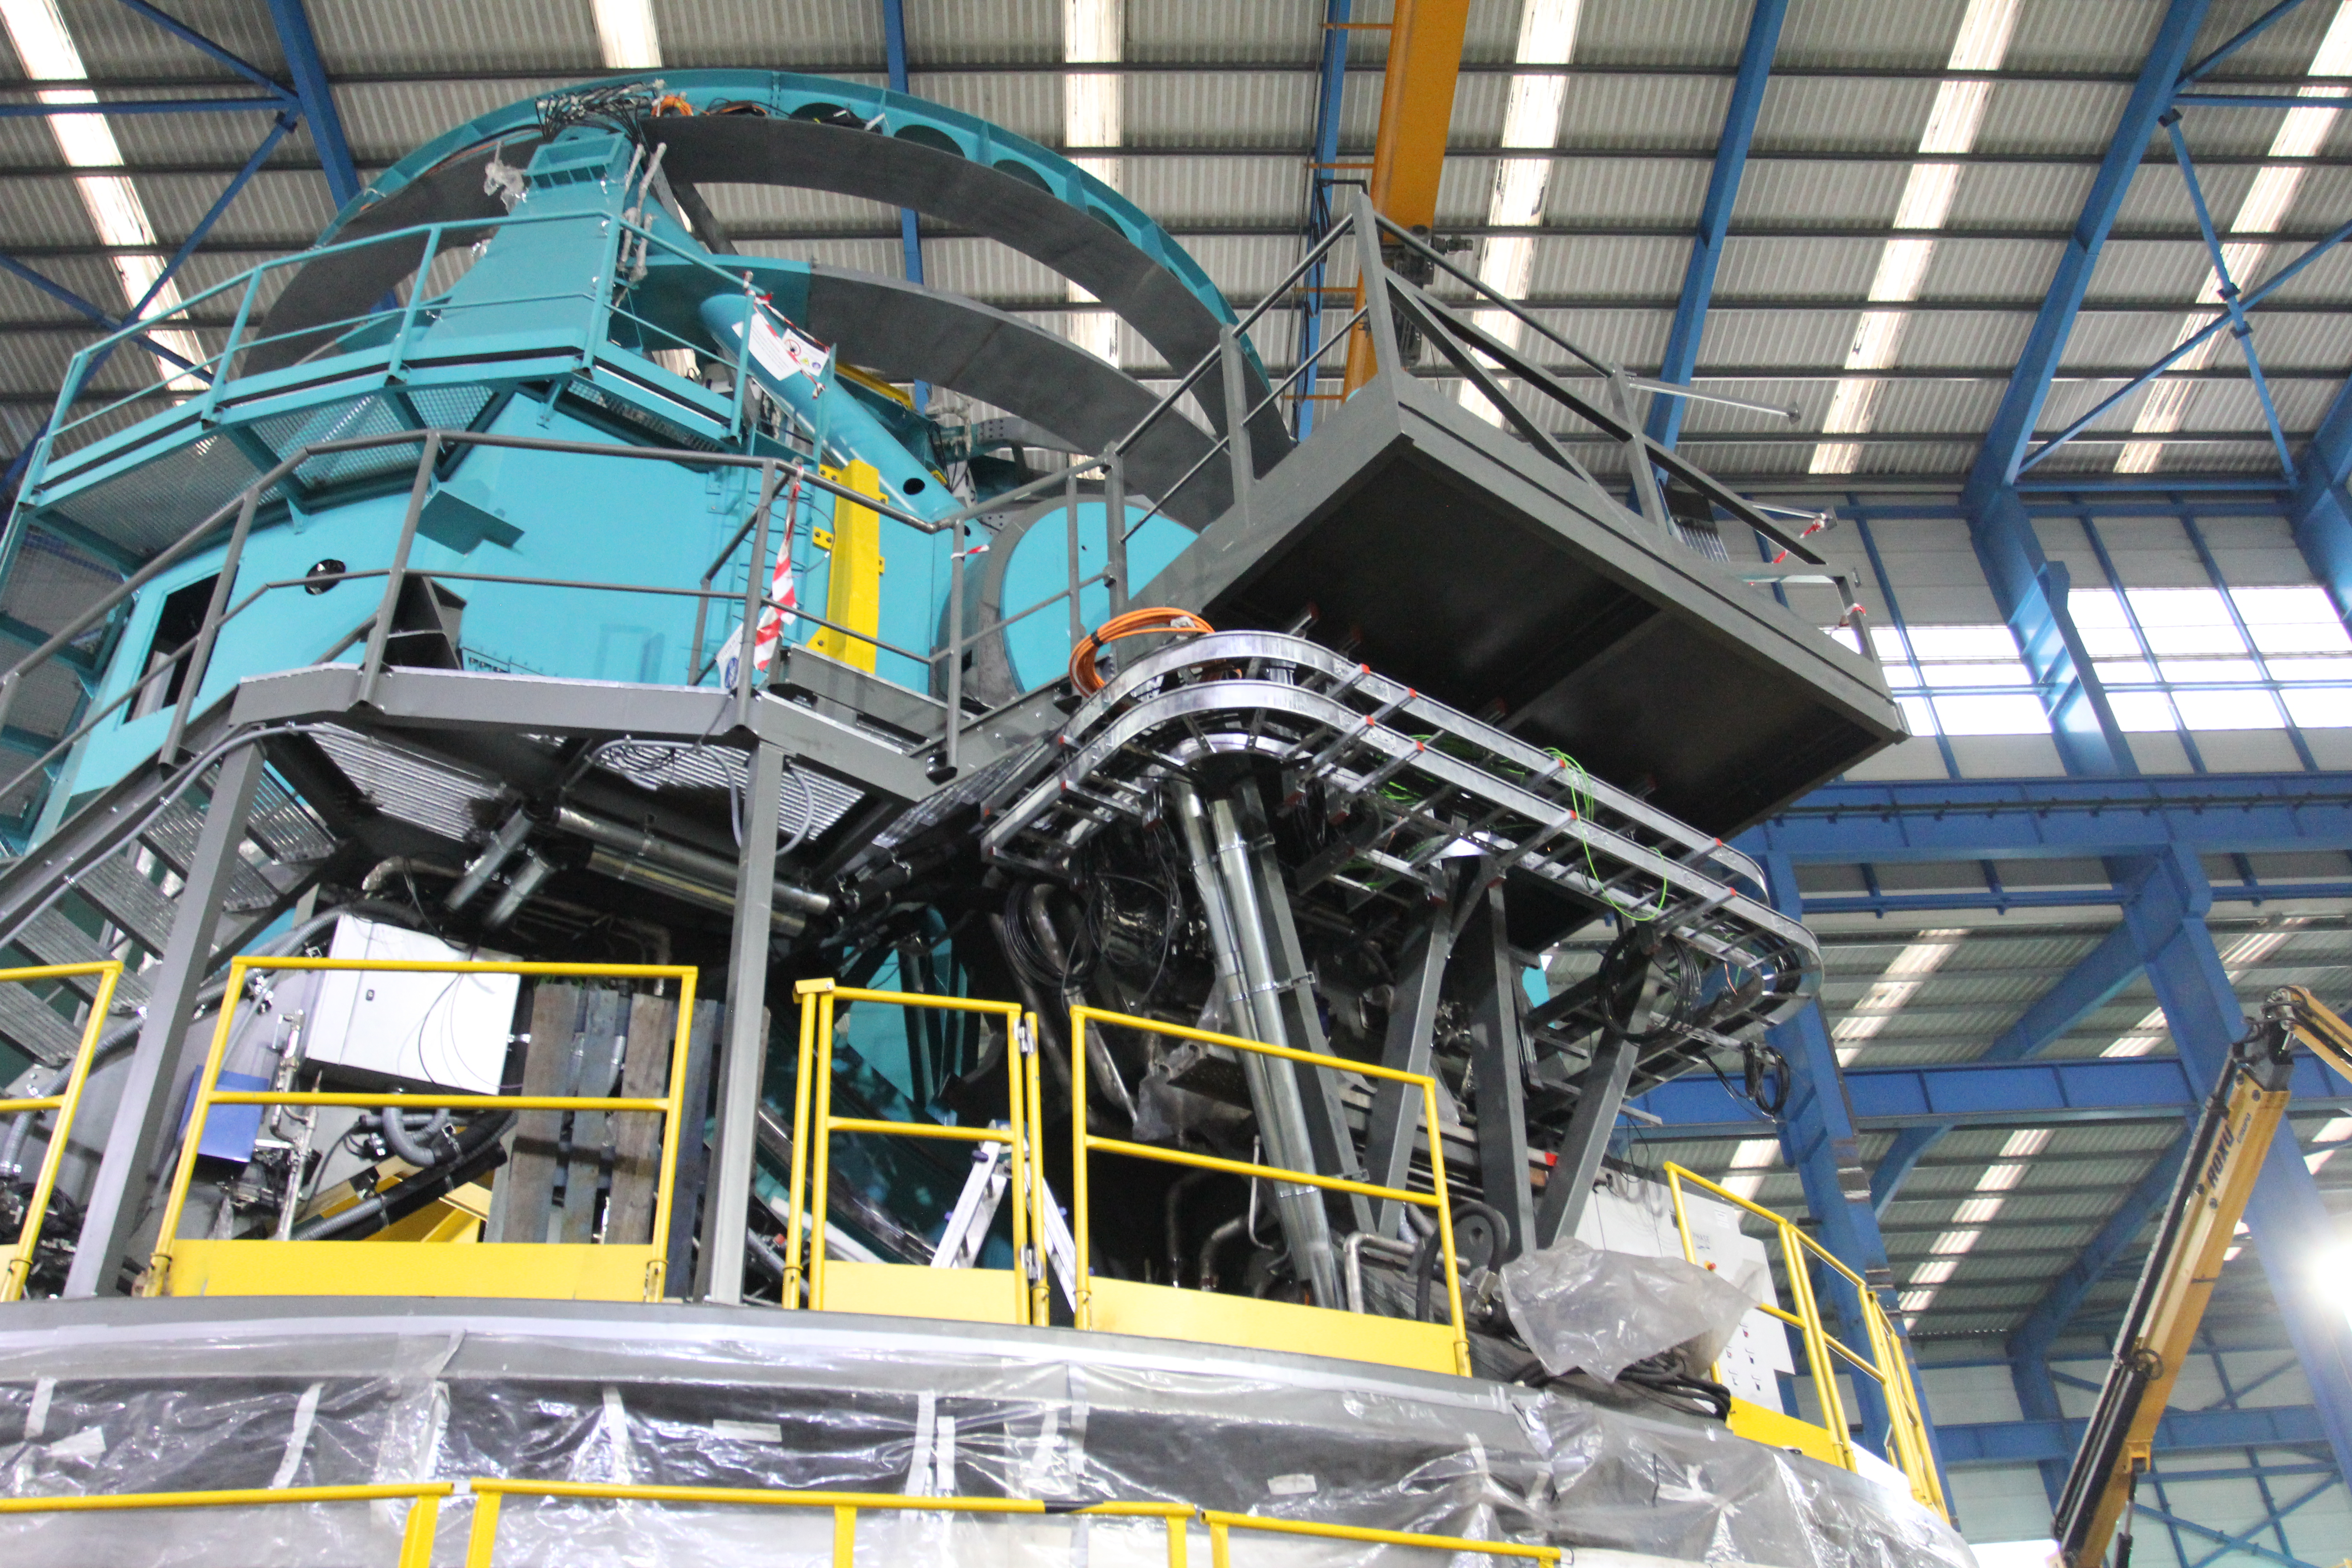

TMA Site Visit

A team from LSST recently returned from a trip to subcontractor Asturfeito, in Spain, to review the factory test plans and procedures that will be used to verify the performance requirements of the Telescope Mount Assembly (TMA). During the next six weeks, subcontractors from all over Europe will meet in the Asturfeito factory to install the support equipment necessary to move the telescope under computer control. Those attending will include specialists in motors, encoders, chillers, cable management systems, and servo control.

Credit: Rubin Observatory/NSF/AURA